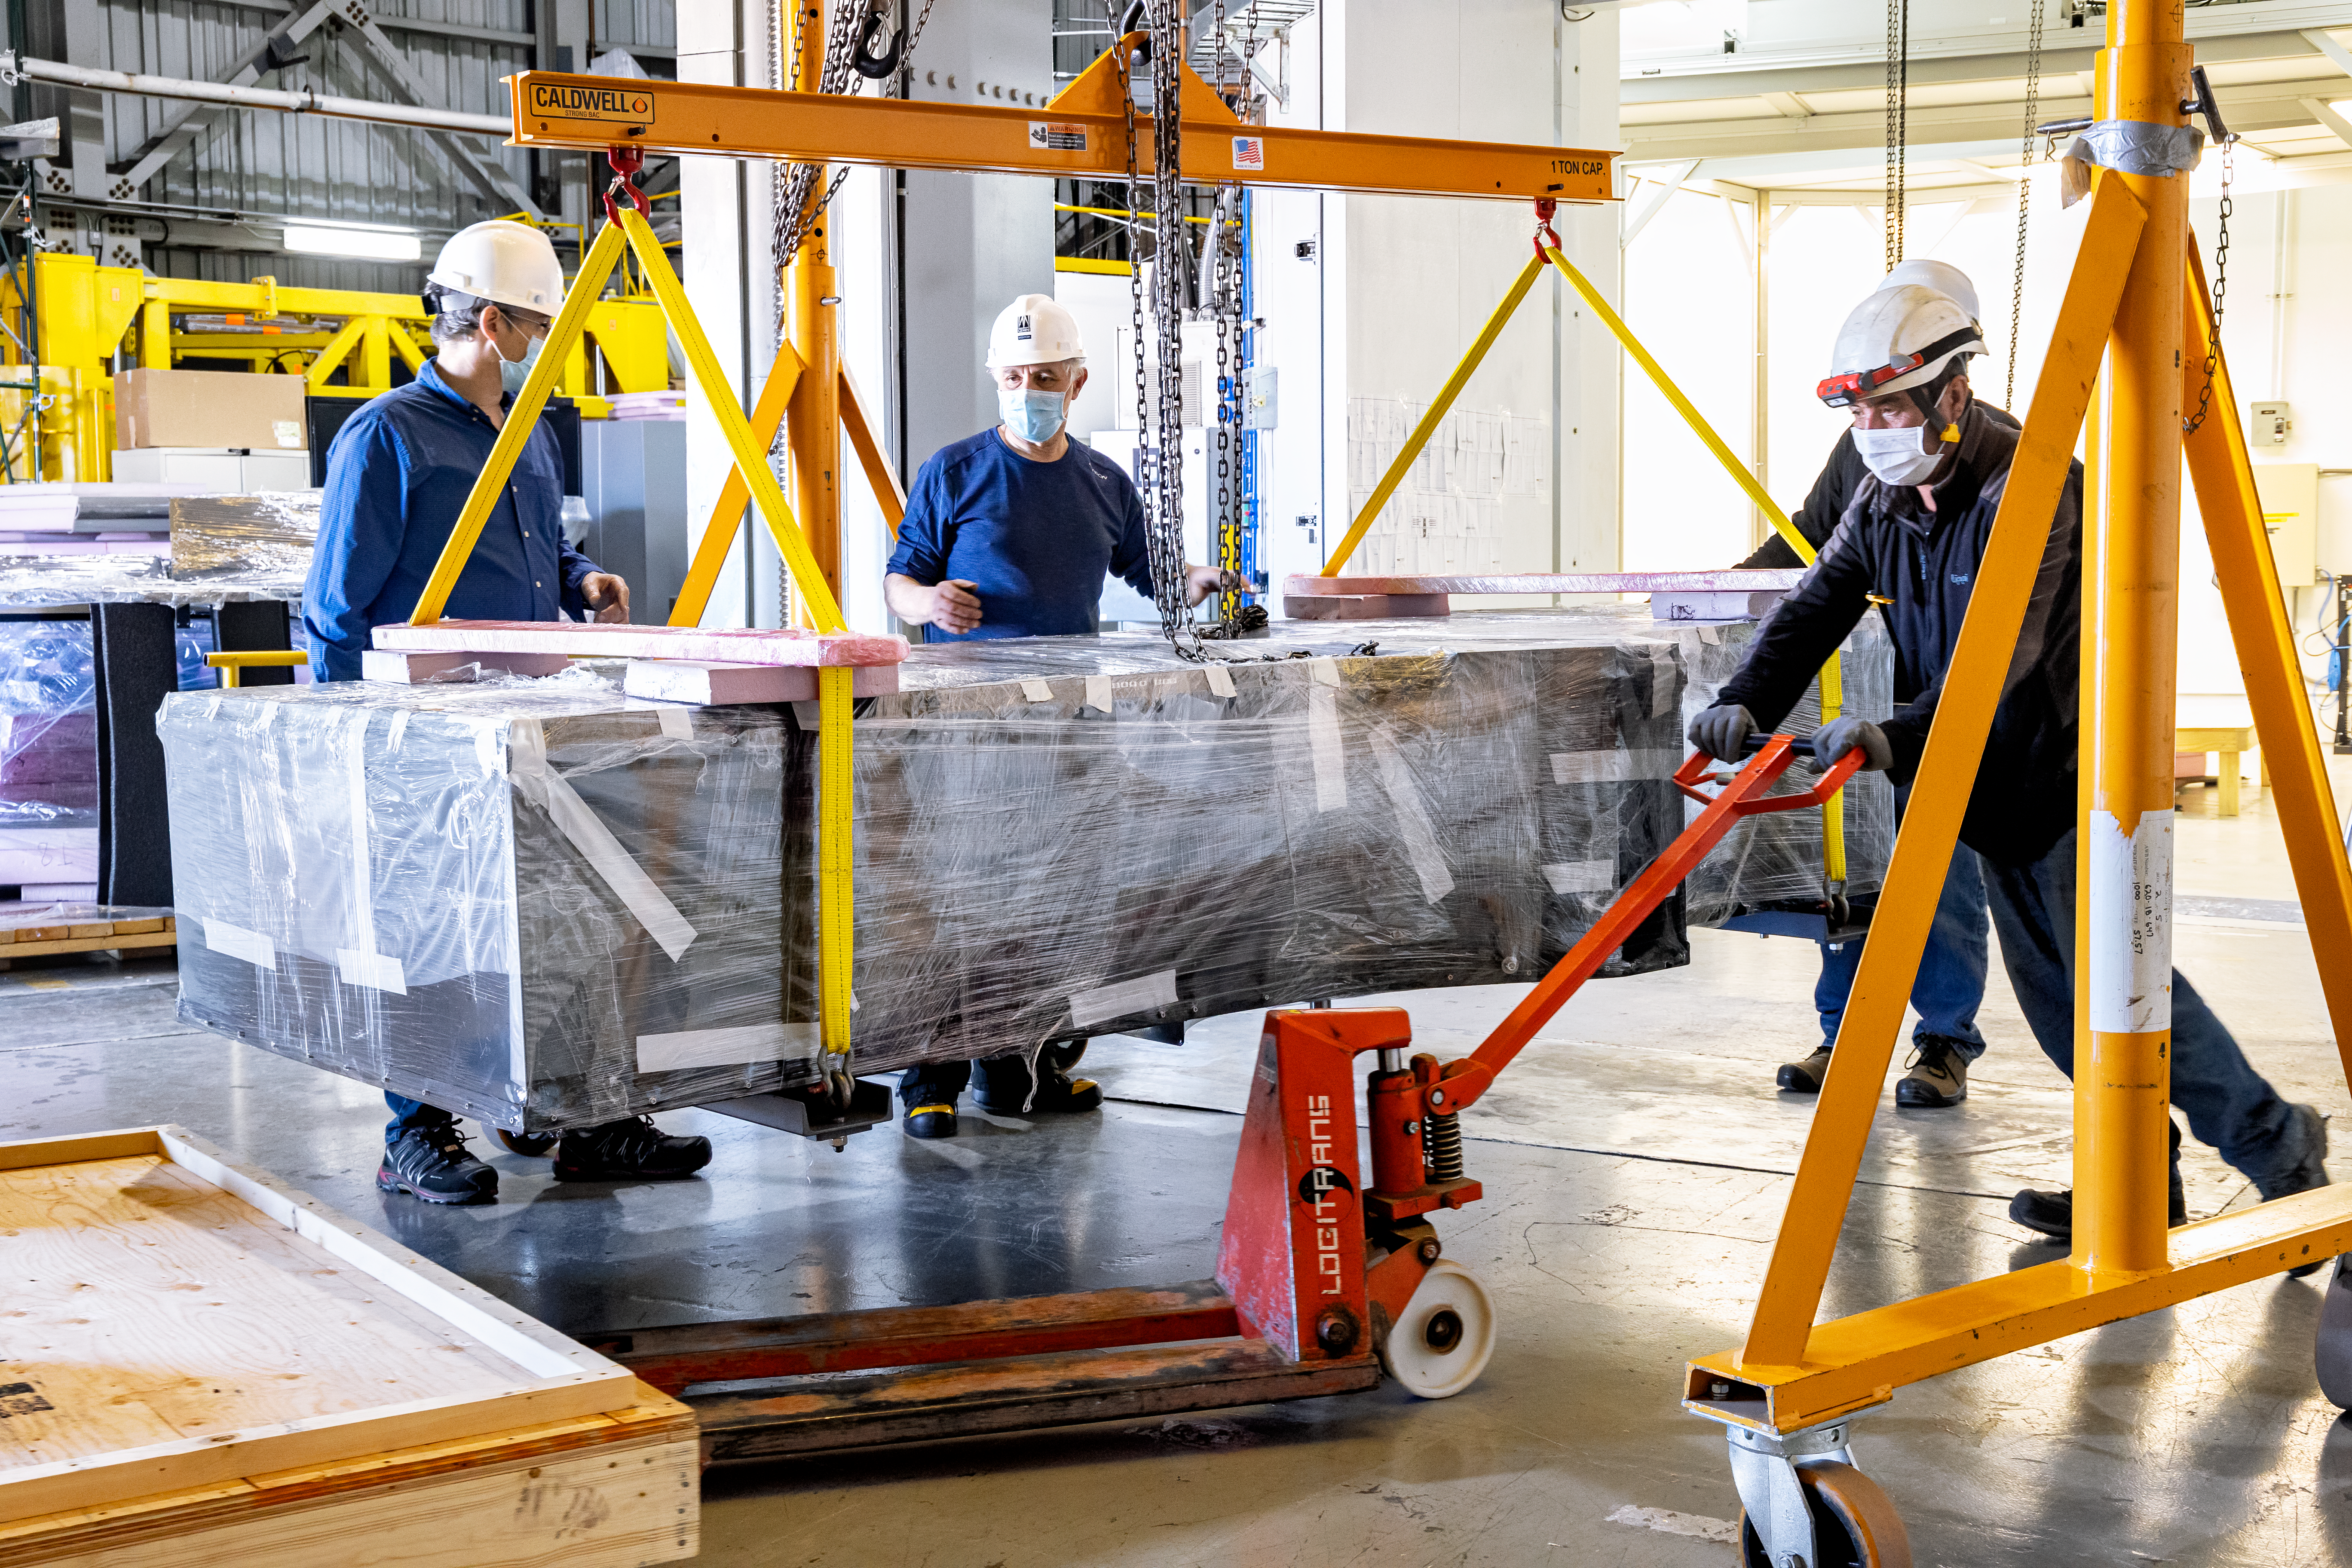

GHOST Optical Bench Moving

GHOST, the Gemini High-resolution Optical SpecTrograph, is the next Gemini facility instrument and will provide world-class, high-resolution spectroscopic capabilities to the Gemini community. It is an instrument for Gemini South in Chile. Australian Astronomical Optics (AAO) at Macquarie University leads the GHOST team, which includes the National Research Council Herzberg (NRC-H), for the construction of the spectrograph and the Australian National University (ANU) leads on the instrument control system and data reduction software.

Major components of GHOST were delivered to the AURA Recinto in Chile just after the pandemic started and remained there for 8 months before they were delivered to Gemini South in February 2021.

Now, with travel restrictions lessened, teams from NRC Canada, AAO Australia, and Gemini North are working with the Gemini South GHOST project team and the rest of the Cerro Pachón day crew to assemble the GHOST spectrograph.

The teams are into week four of this effort, and they are on schedule to commission GHOST in late June. Twilight tests are due to take place in late May. The following milestones have already been met:

75% of the 9-feet-tall outer enclosure assembly completed
Optical bench support structure assembled and 1000-lb bench installed
All the optics inspected, finding no shipping damage or coating degradation from long storage
All optics mounted on the optical bench, and white pupil relay aligned
Both detectors under vacuum
All electronics unpacked, inspected and tested; assembly is ~ 50% complete

GHOST will enable astronomers to investigate a broad range of science goals, from the composition of the first stars to the characterization of exoplanetary systems. GHOST will also provide crucial follow-up of interesting targets emerging from many ongoing and future surveys, such as Vera C. Rubin Observatory’s Legacy Survey of Space and Time, SkyMapper and GAIA.

Credit: NOIRLab/AURA/NSF